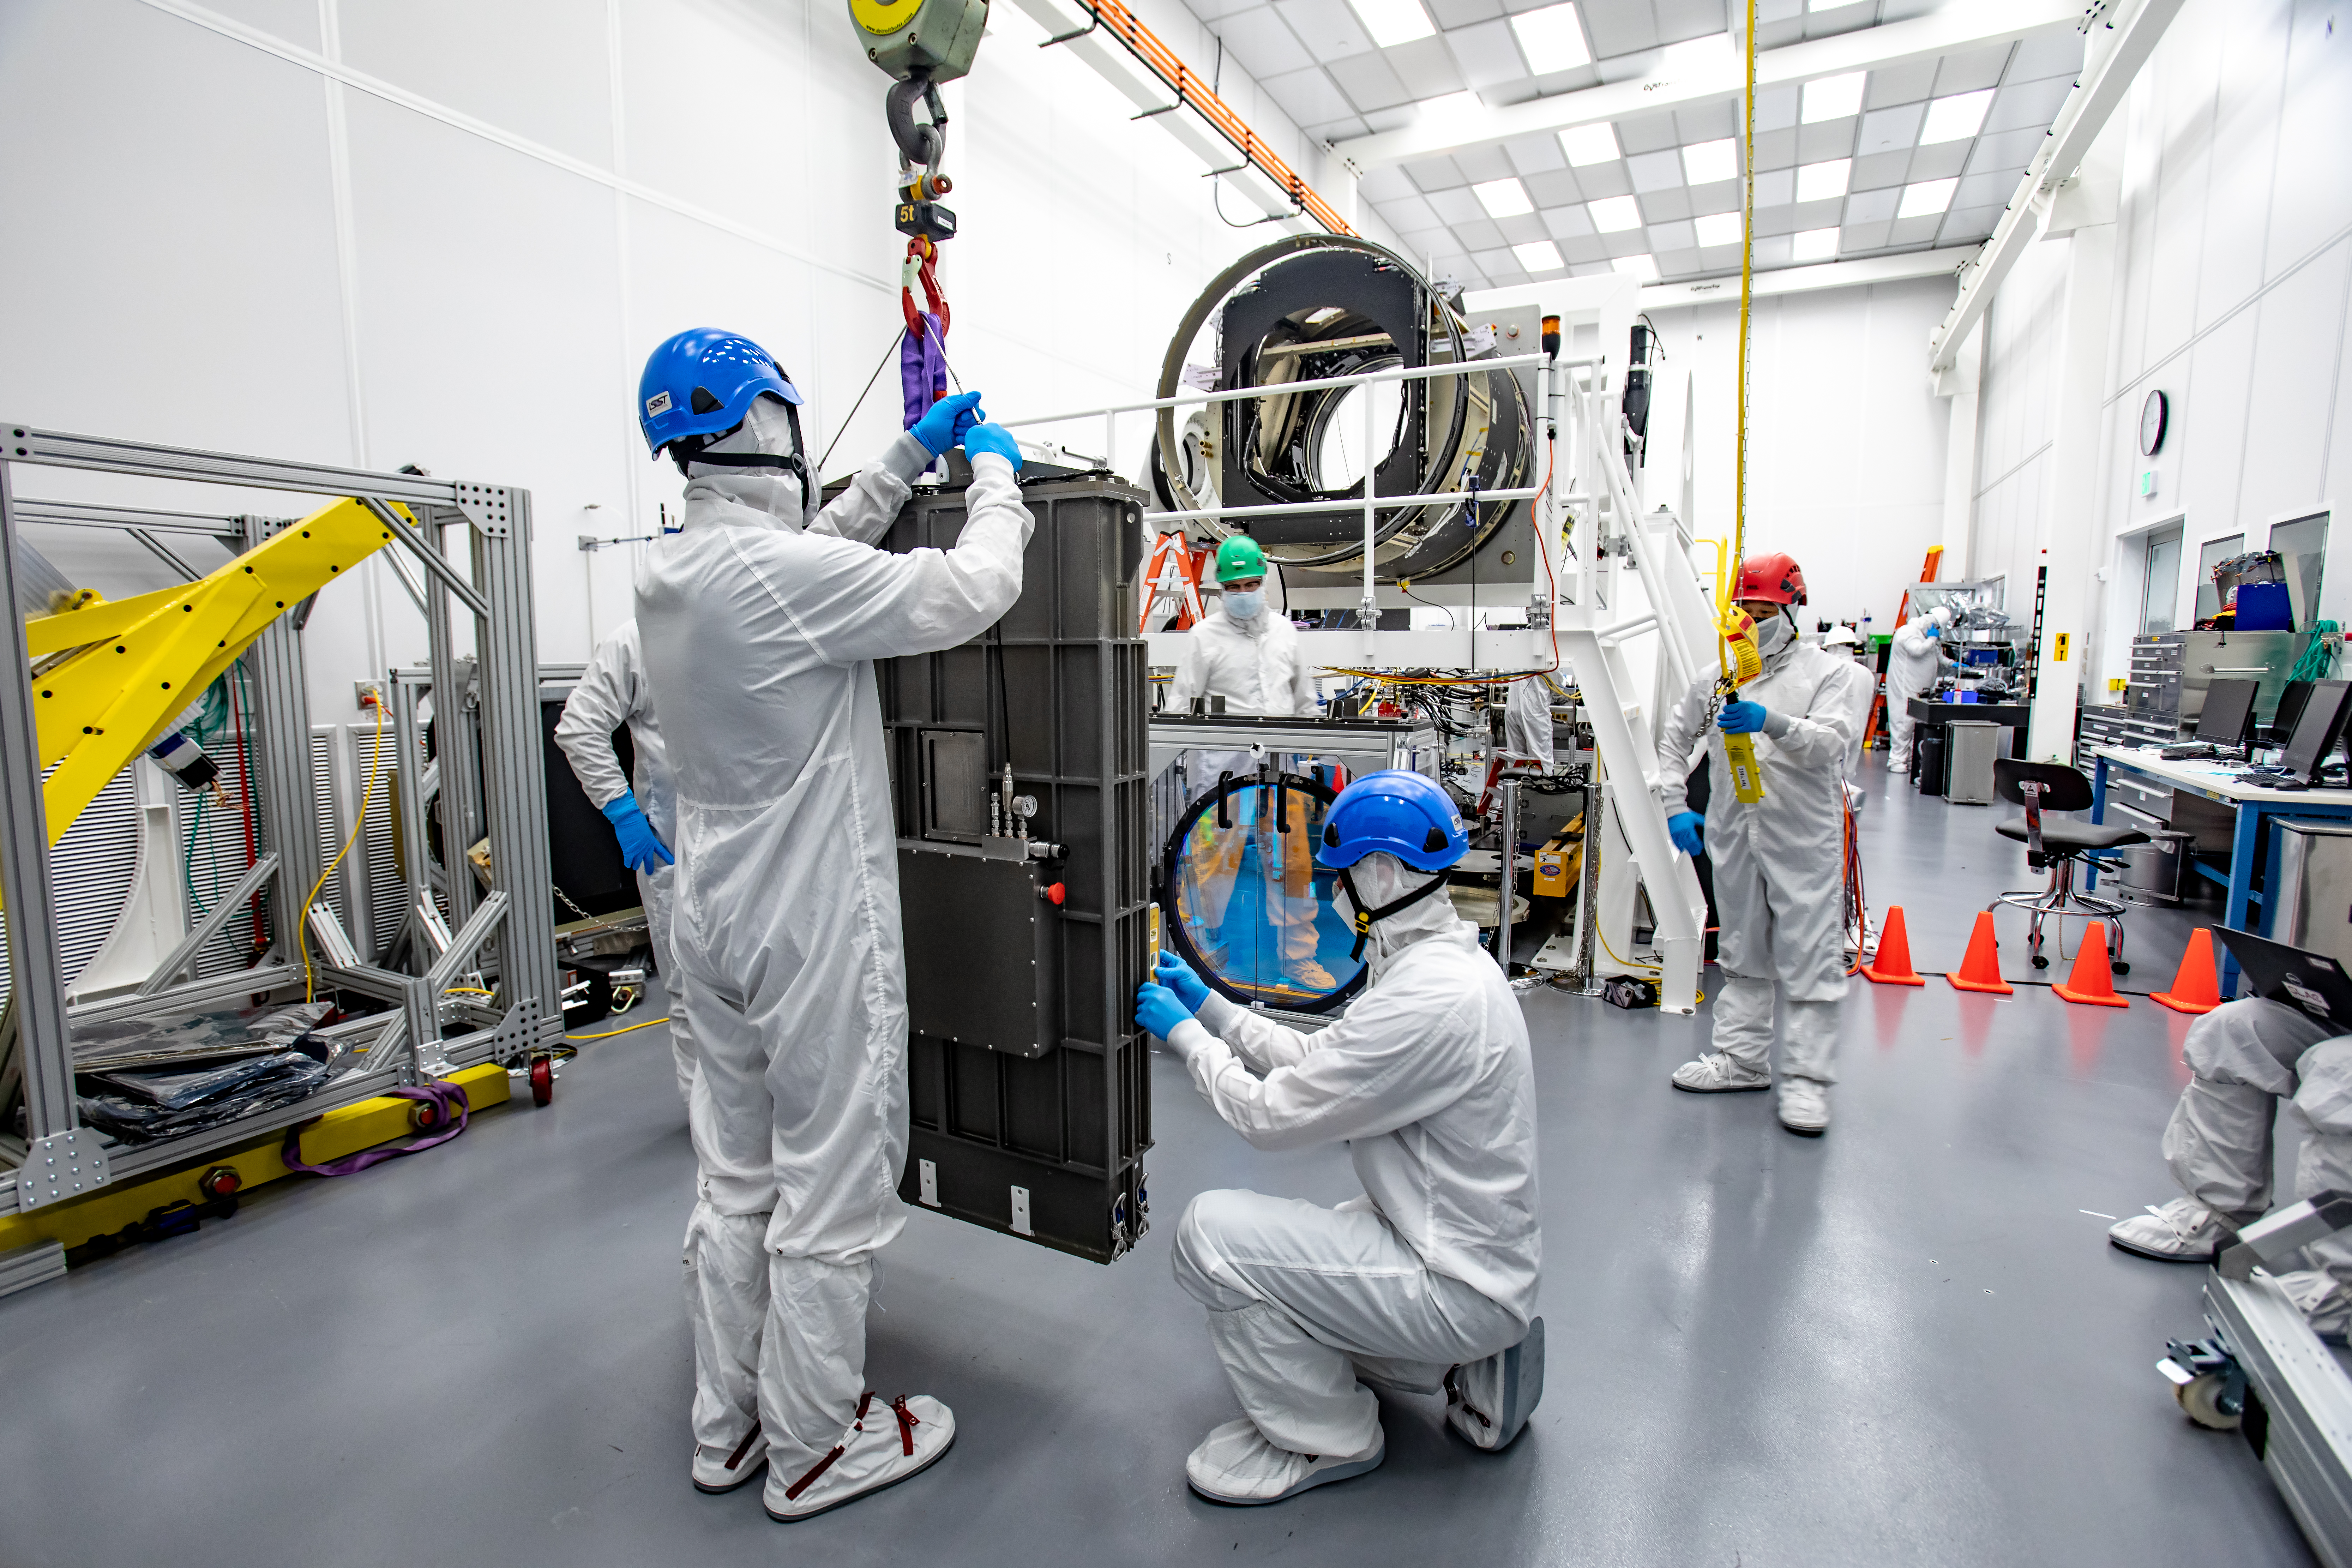

LSST R-Band Optical Filter

LSST engineers carefully unpack, examine, test and store the first of six optic filters that will be installed in the camera later this year.

Credit: Jacqueline Ramseyer Orrell/SLAC National Accelerator Laboratory